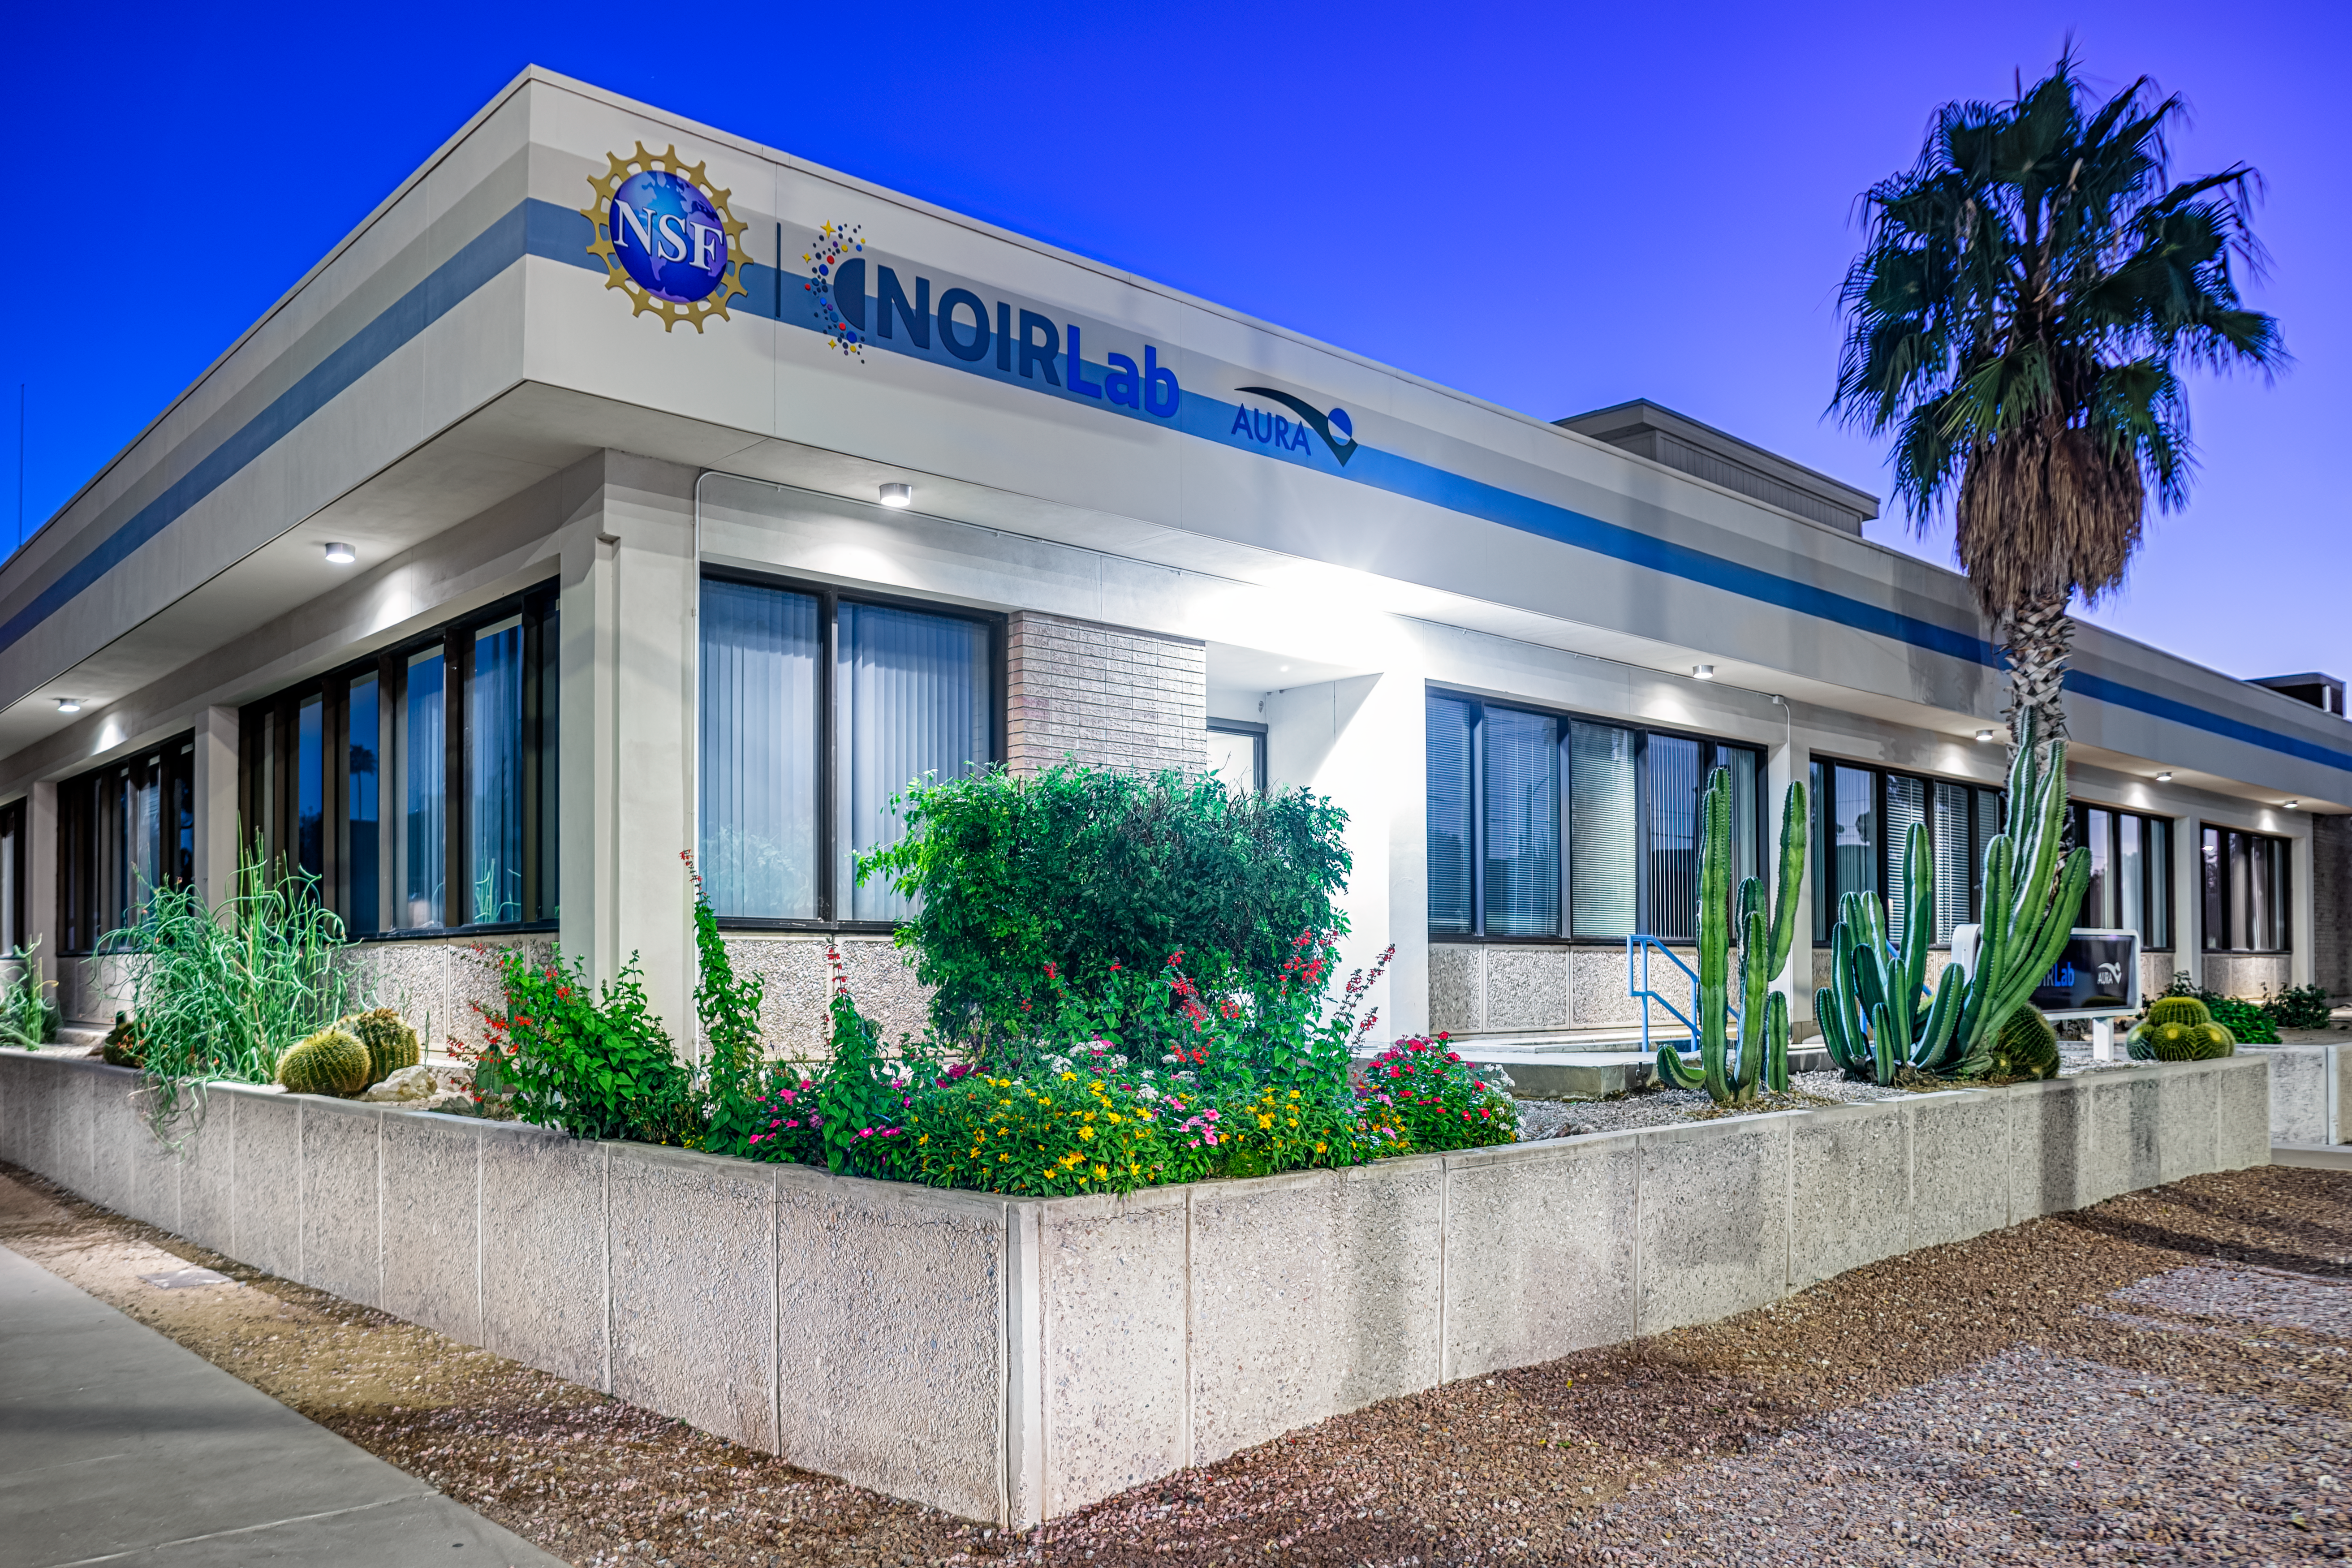

NOIRLab Headquarters Building

A corner of the NOIRLab HQ building in Tucson, Arizona.

Credit: NOIRLab/NSF/AURA/P. Horálek